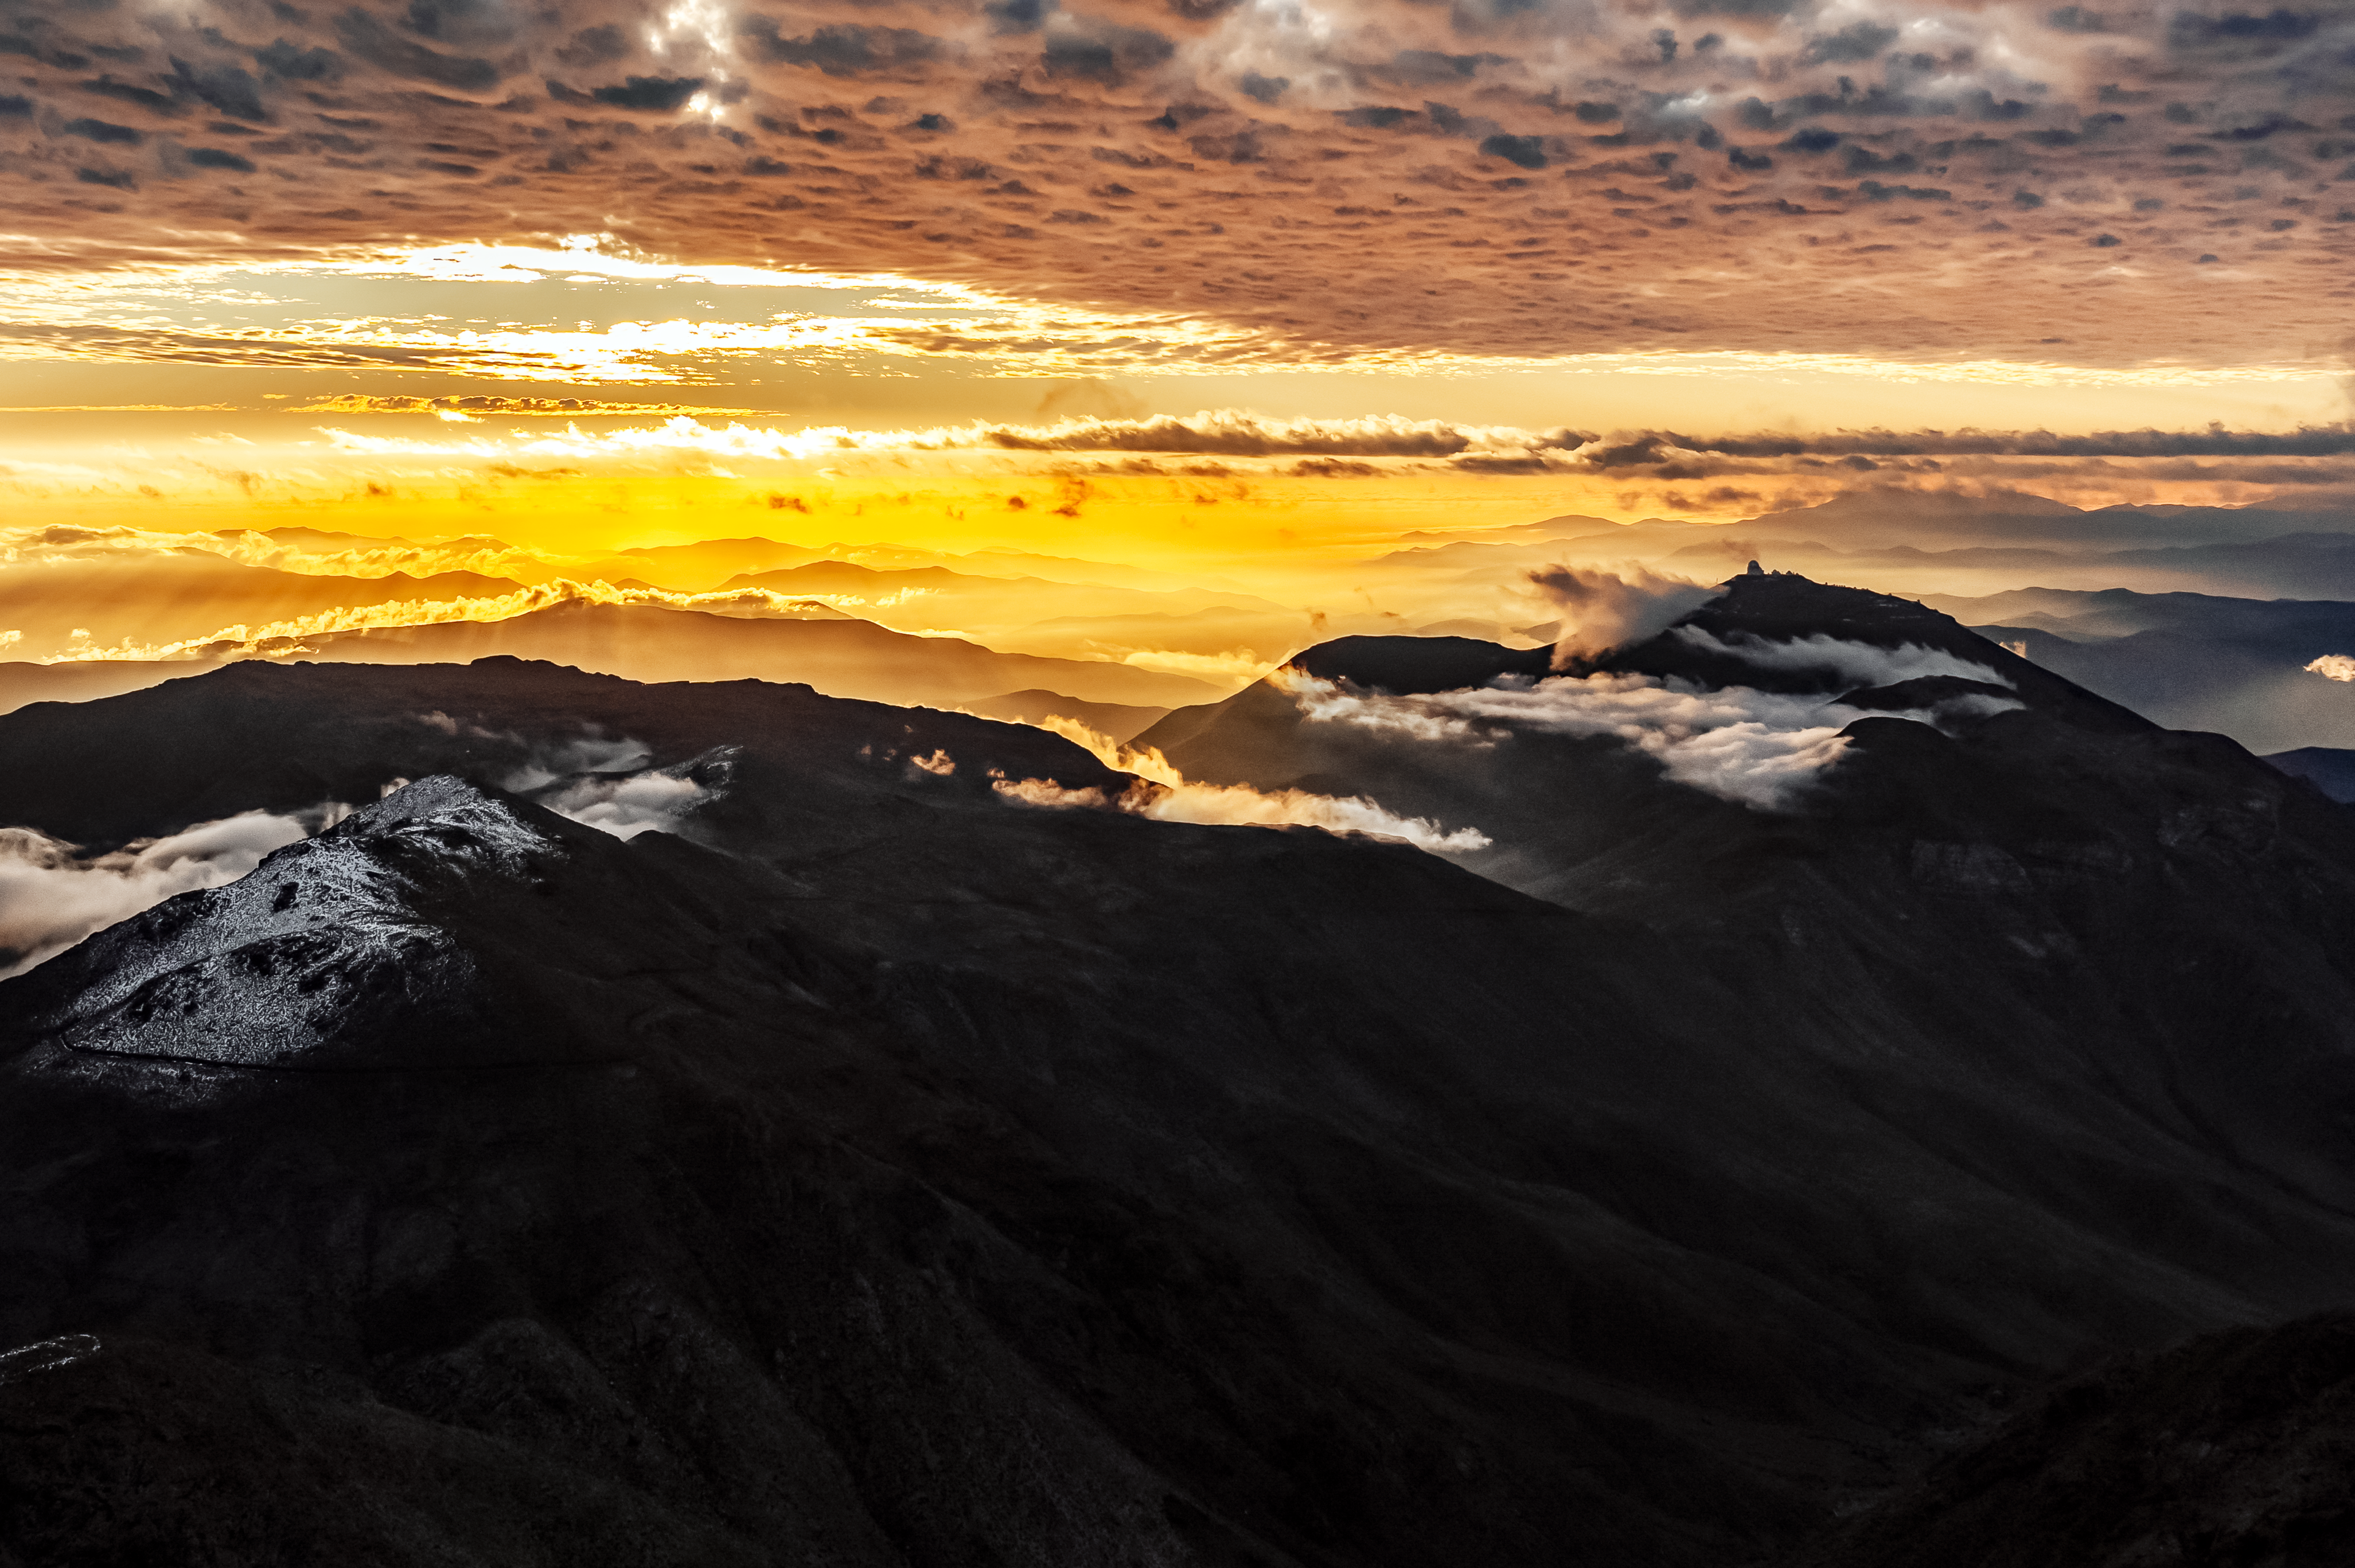

Cerro Tololo Inter American Observatory

Sunset at the Cerro Tololo Inter-American Observatory in Chile.

Credit: NOIRLab/NSF/AURA/C. Corco